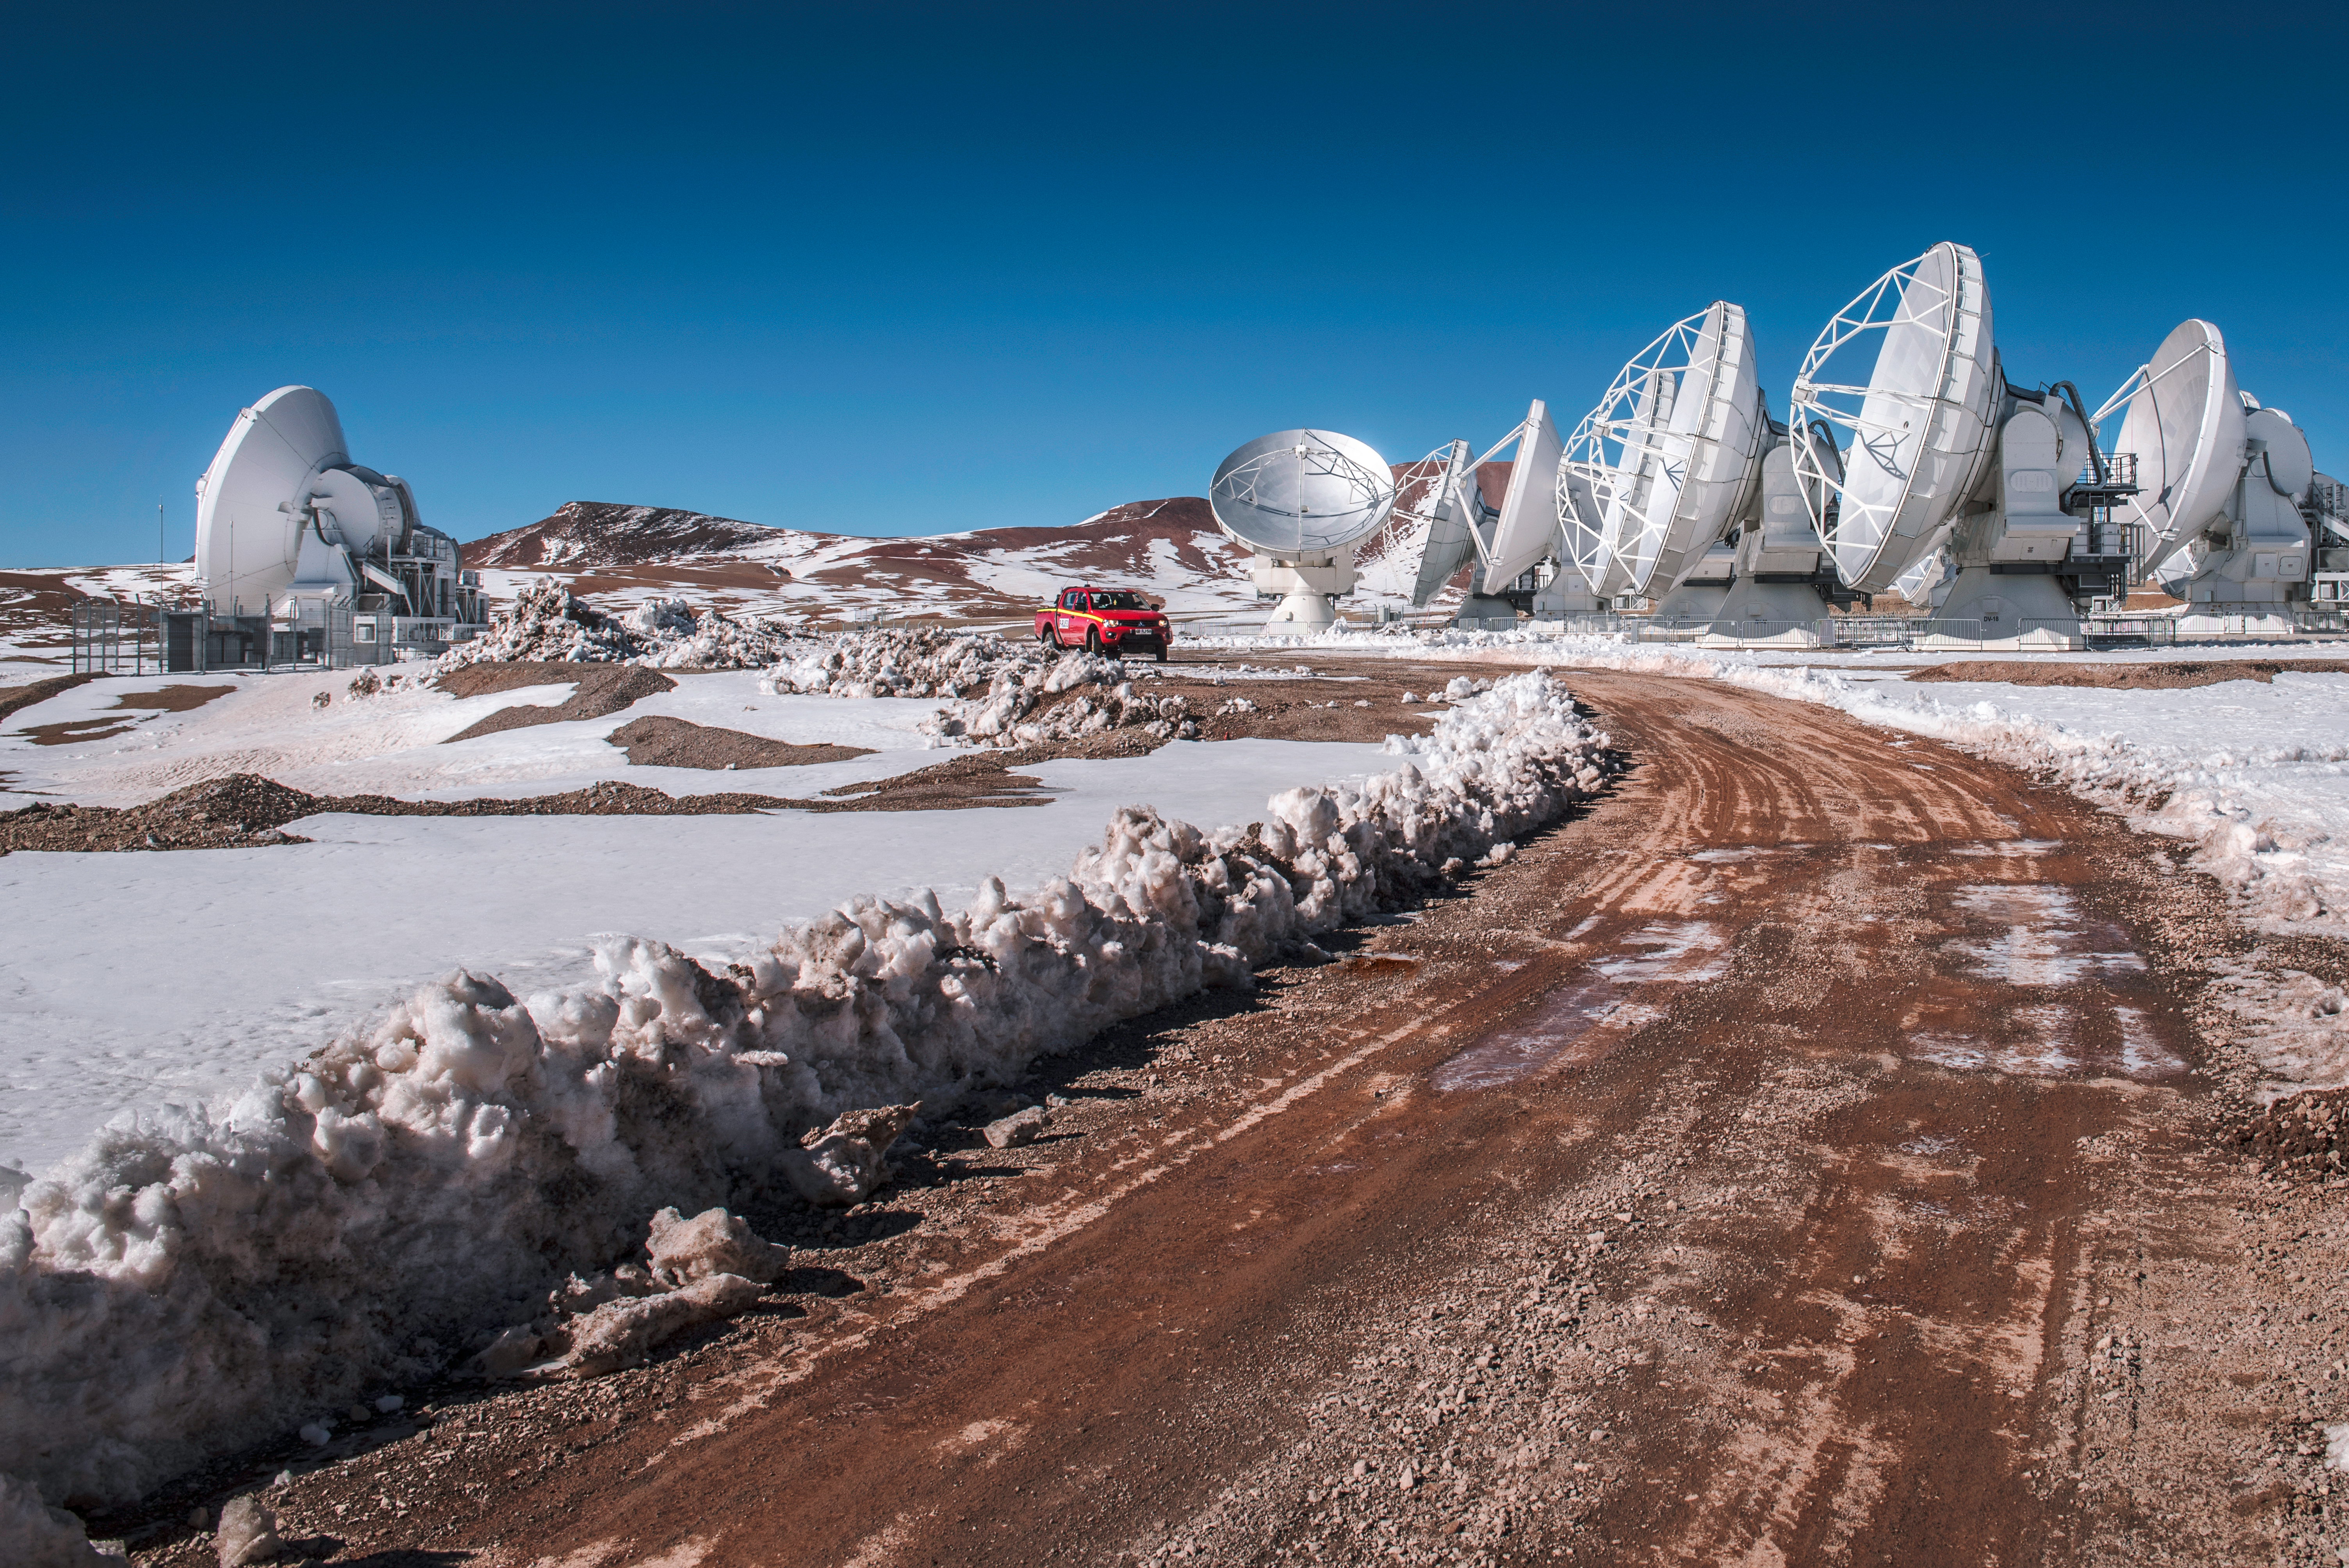

Snow and Sun atop Chajnantor

Despite sunny skies, snow dusts the terrain atop the Chajnantor Plateau in northern Chile during a rare wintry period in the Atacama Desert. A selection of Atacama Large Millimeter/submillimeter Array (ALMA) antennas can be seen dotting the Plateau's icy landscape.

At first glance, the convergence of snow along the sides of the roads resembles a cluster of penitentes (Spanish for “penitents”). Penitentes are thin spikes of hardened snow or ice, with sharp edges pointing towards the Sun. You can read more about penitentes in a previous Picture of the Week (potw1221).

Credit: ESO/A. Ghizzi Panizza (www.albertoghizzipanizza.com)